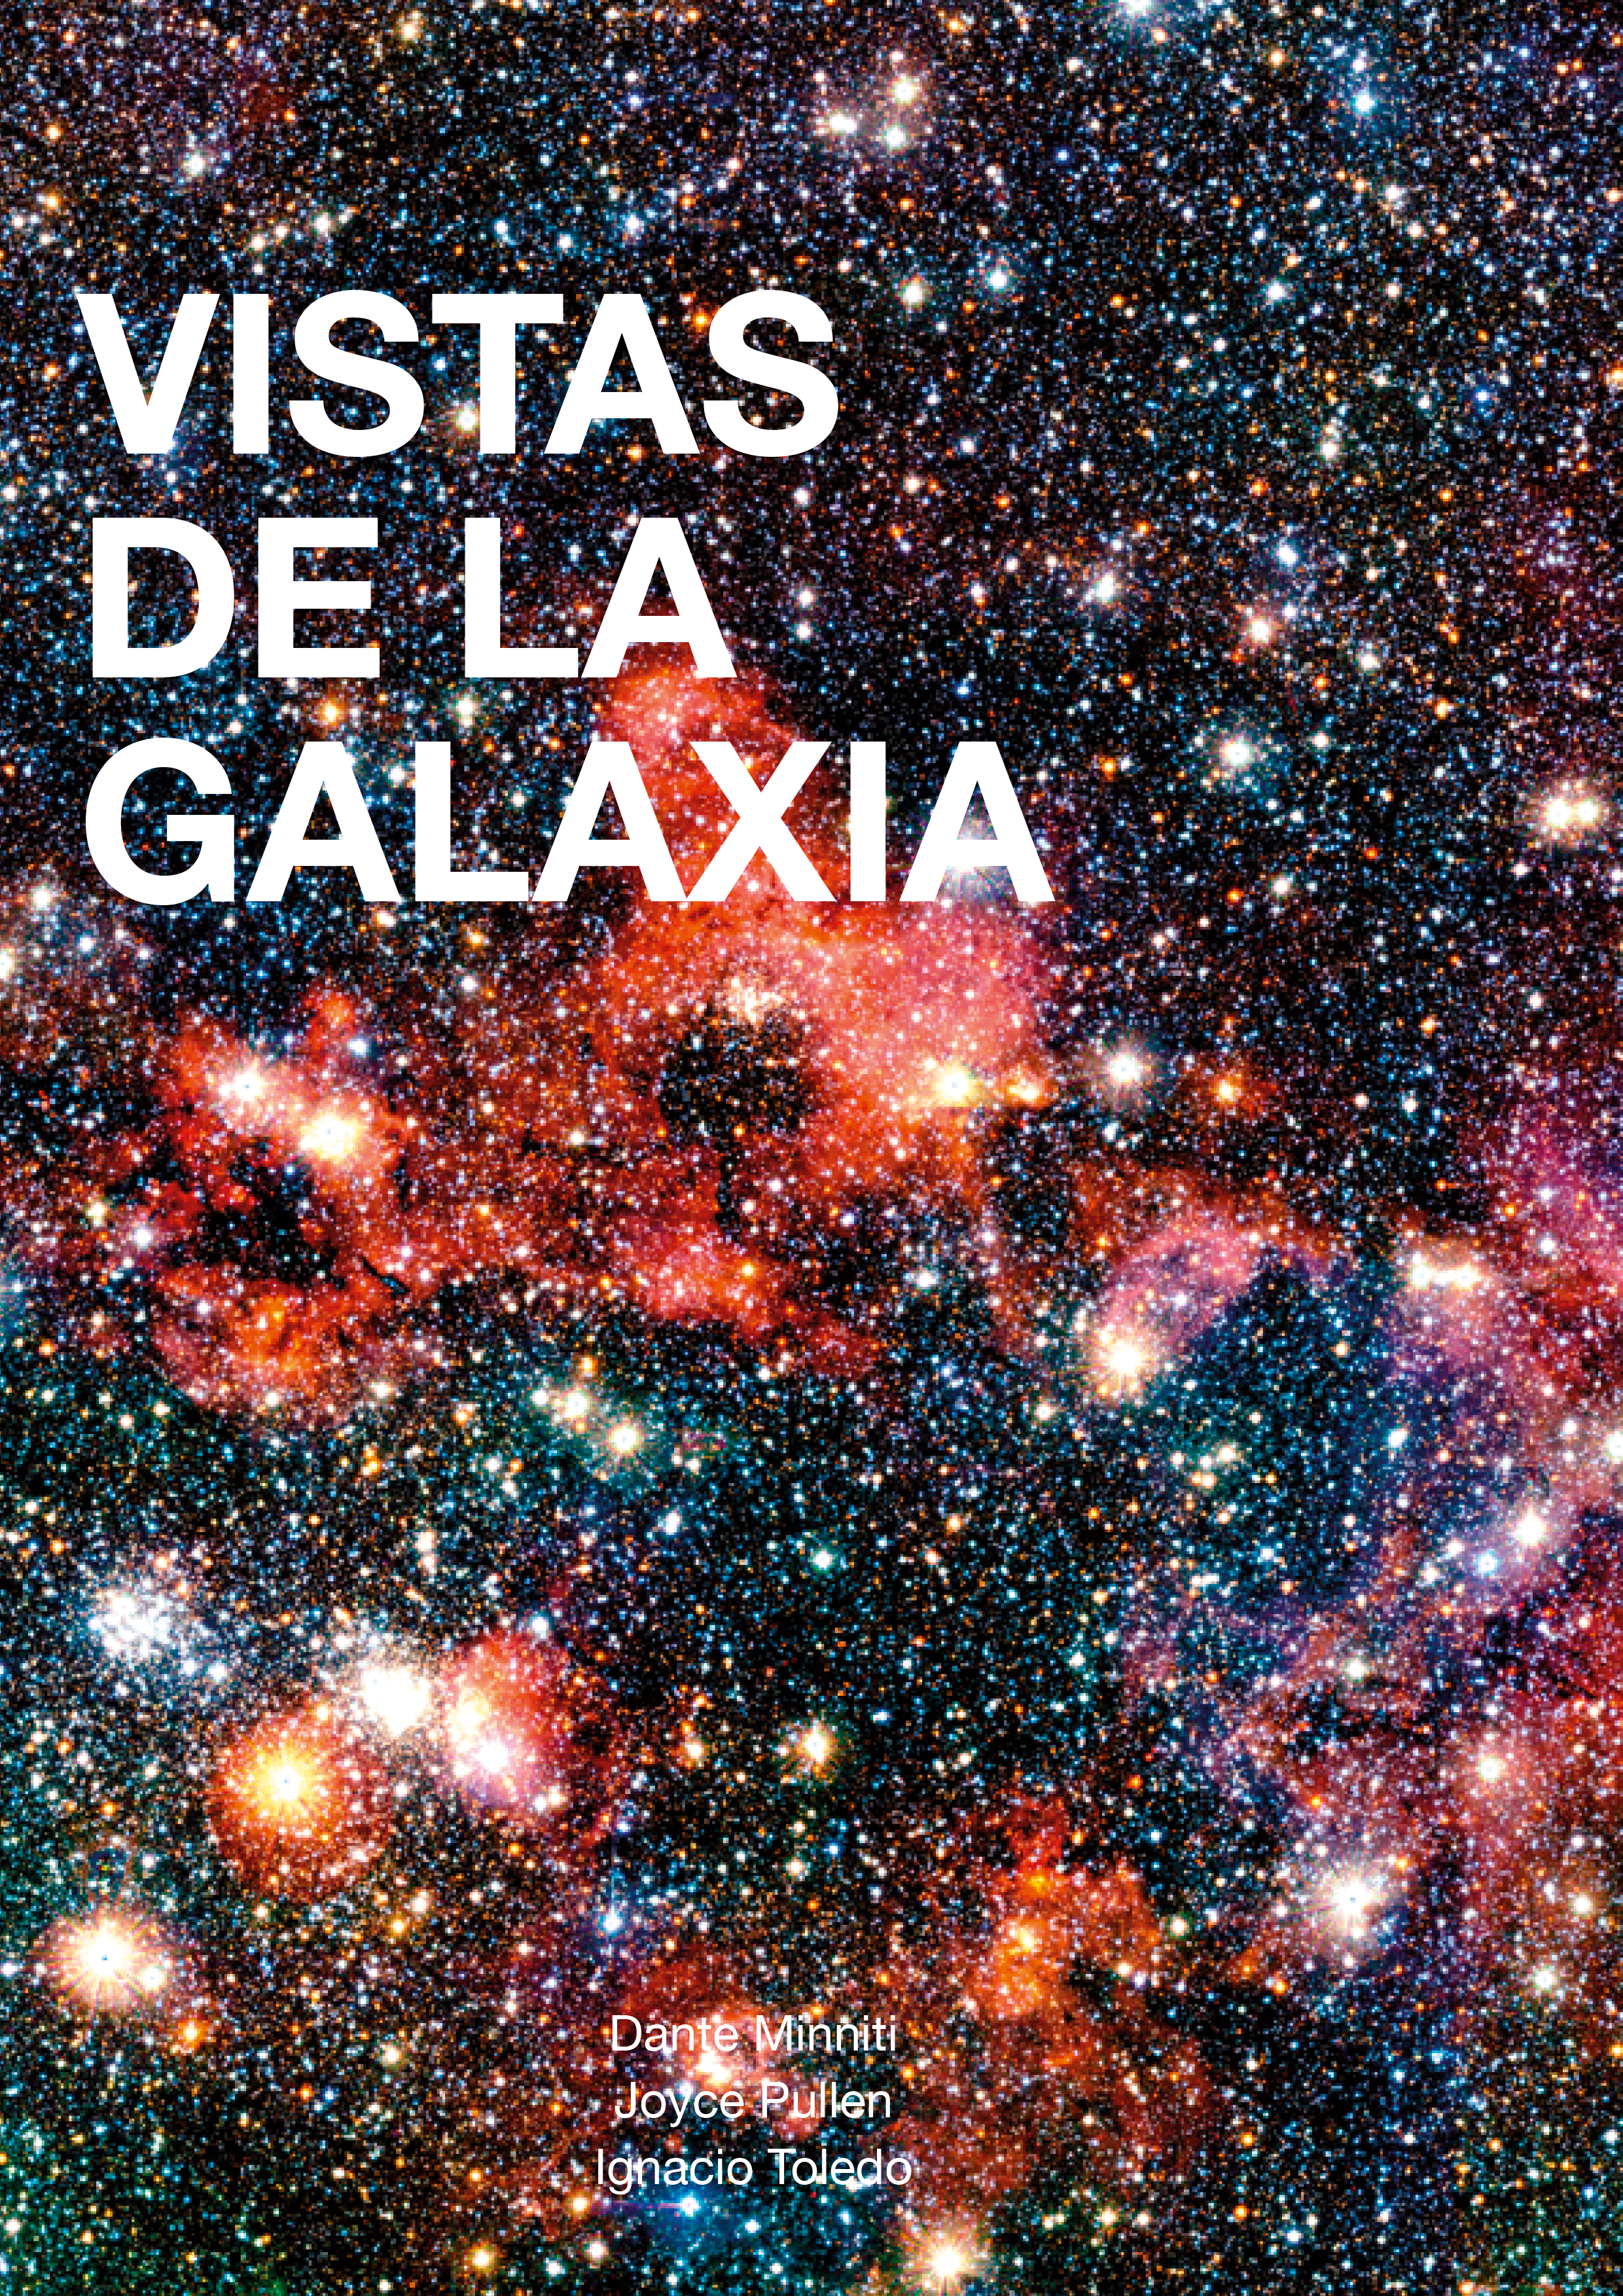

The cover of the book Vistas de la Galaxia

The cover of the book Vistas de la Galaxia, which tells the story of an ambitious astronomical project and the people behind the amazing discoveries of this three-year trip through the Universe using ESO’s 4.1-metre Visible and Infrared Survey Telescope for Astronomy (VISTA), the world’s largest survey telescope.

Credit: Pontificia Universidad Católica de Chile/ESO